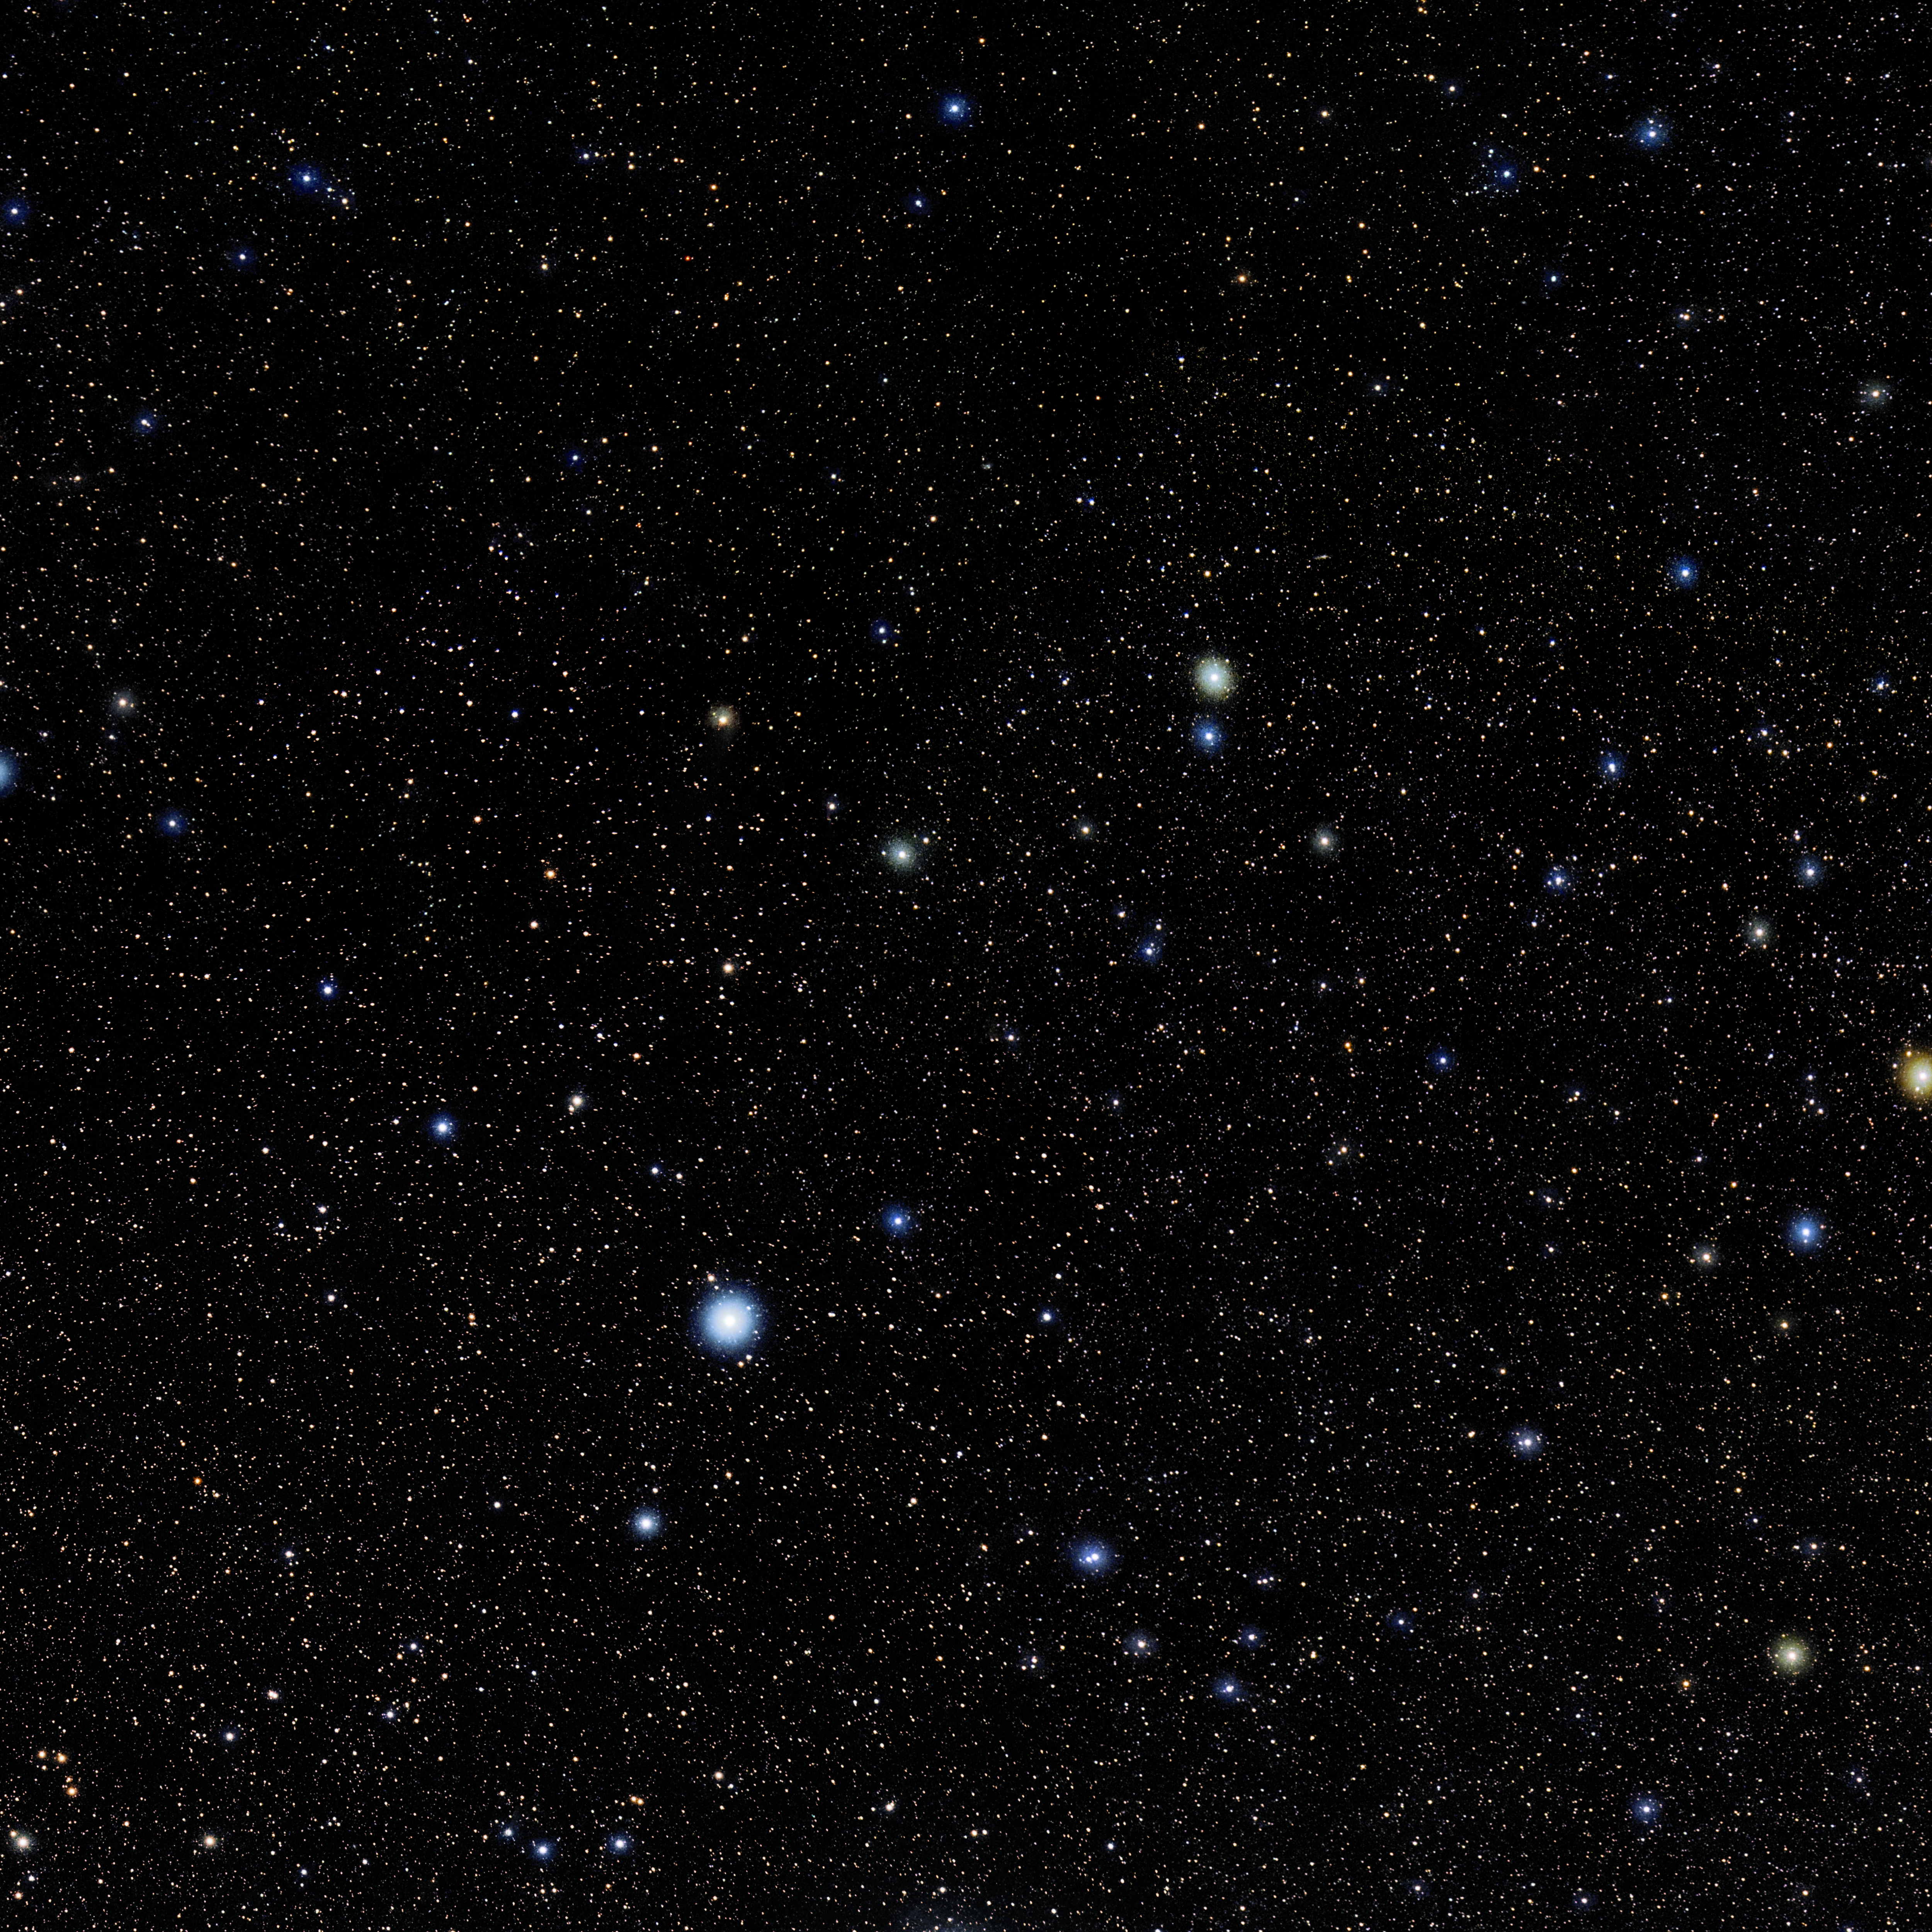

Phoenix

Photo of the constellation Phoenix produced by NOIRLab in collaboration with Eckhard Slawik, a German astrophotographer. Here is the annotated version.

Credit: E. Slawik/NOIRLab/NSF/AURA/M. Zamani